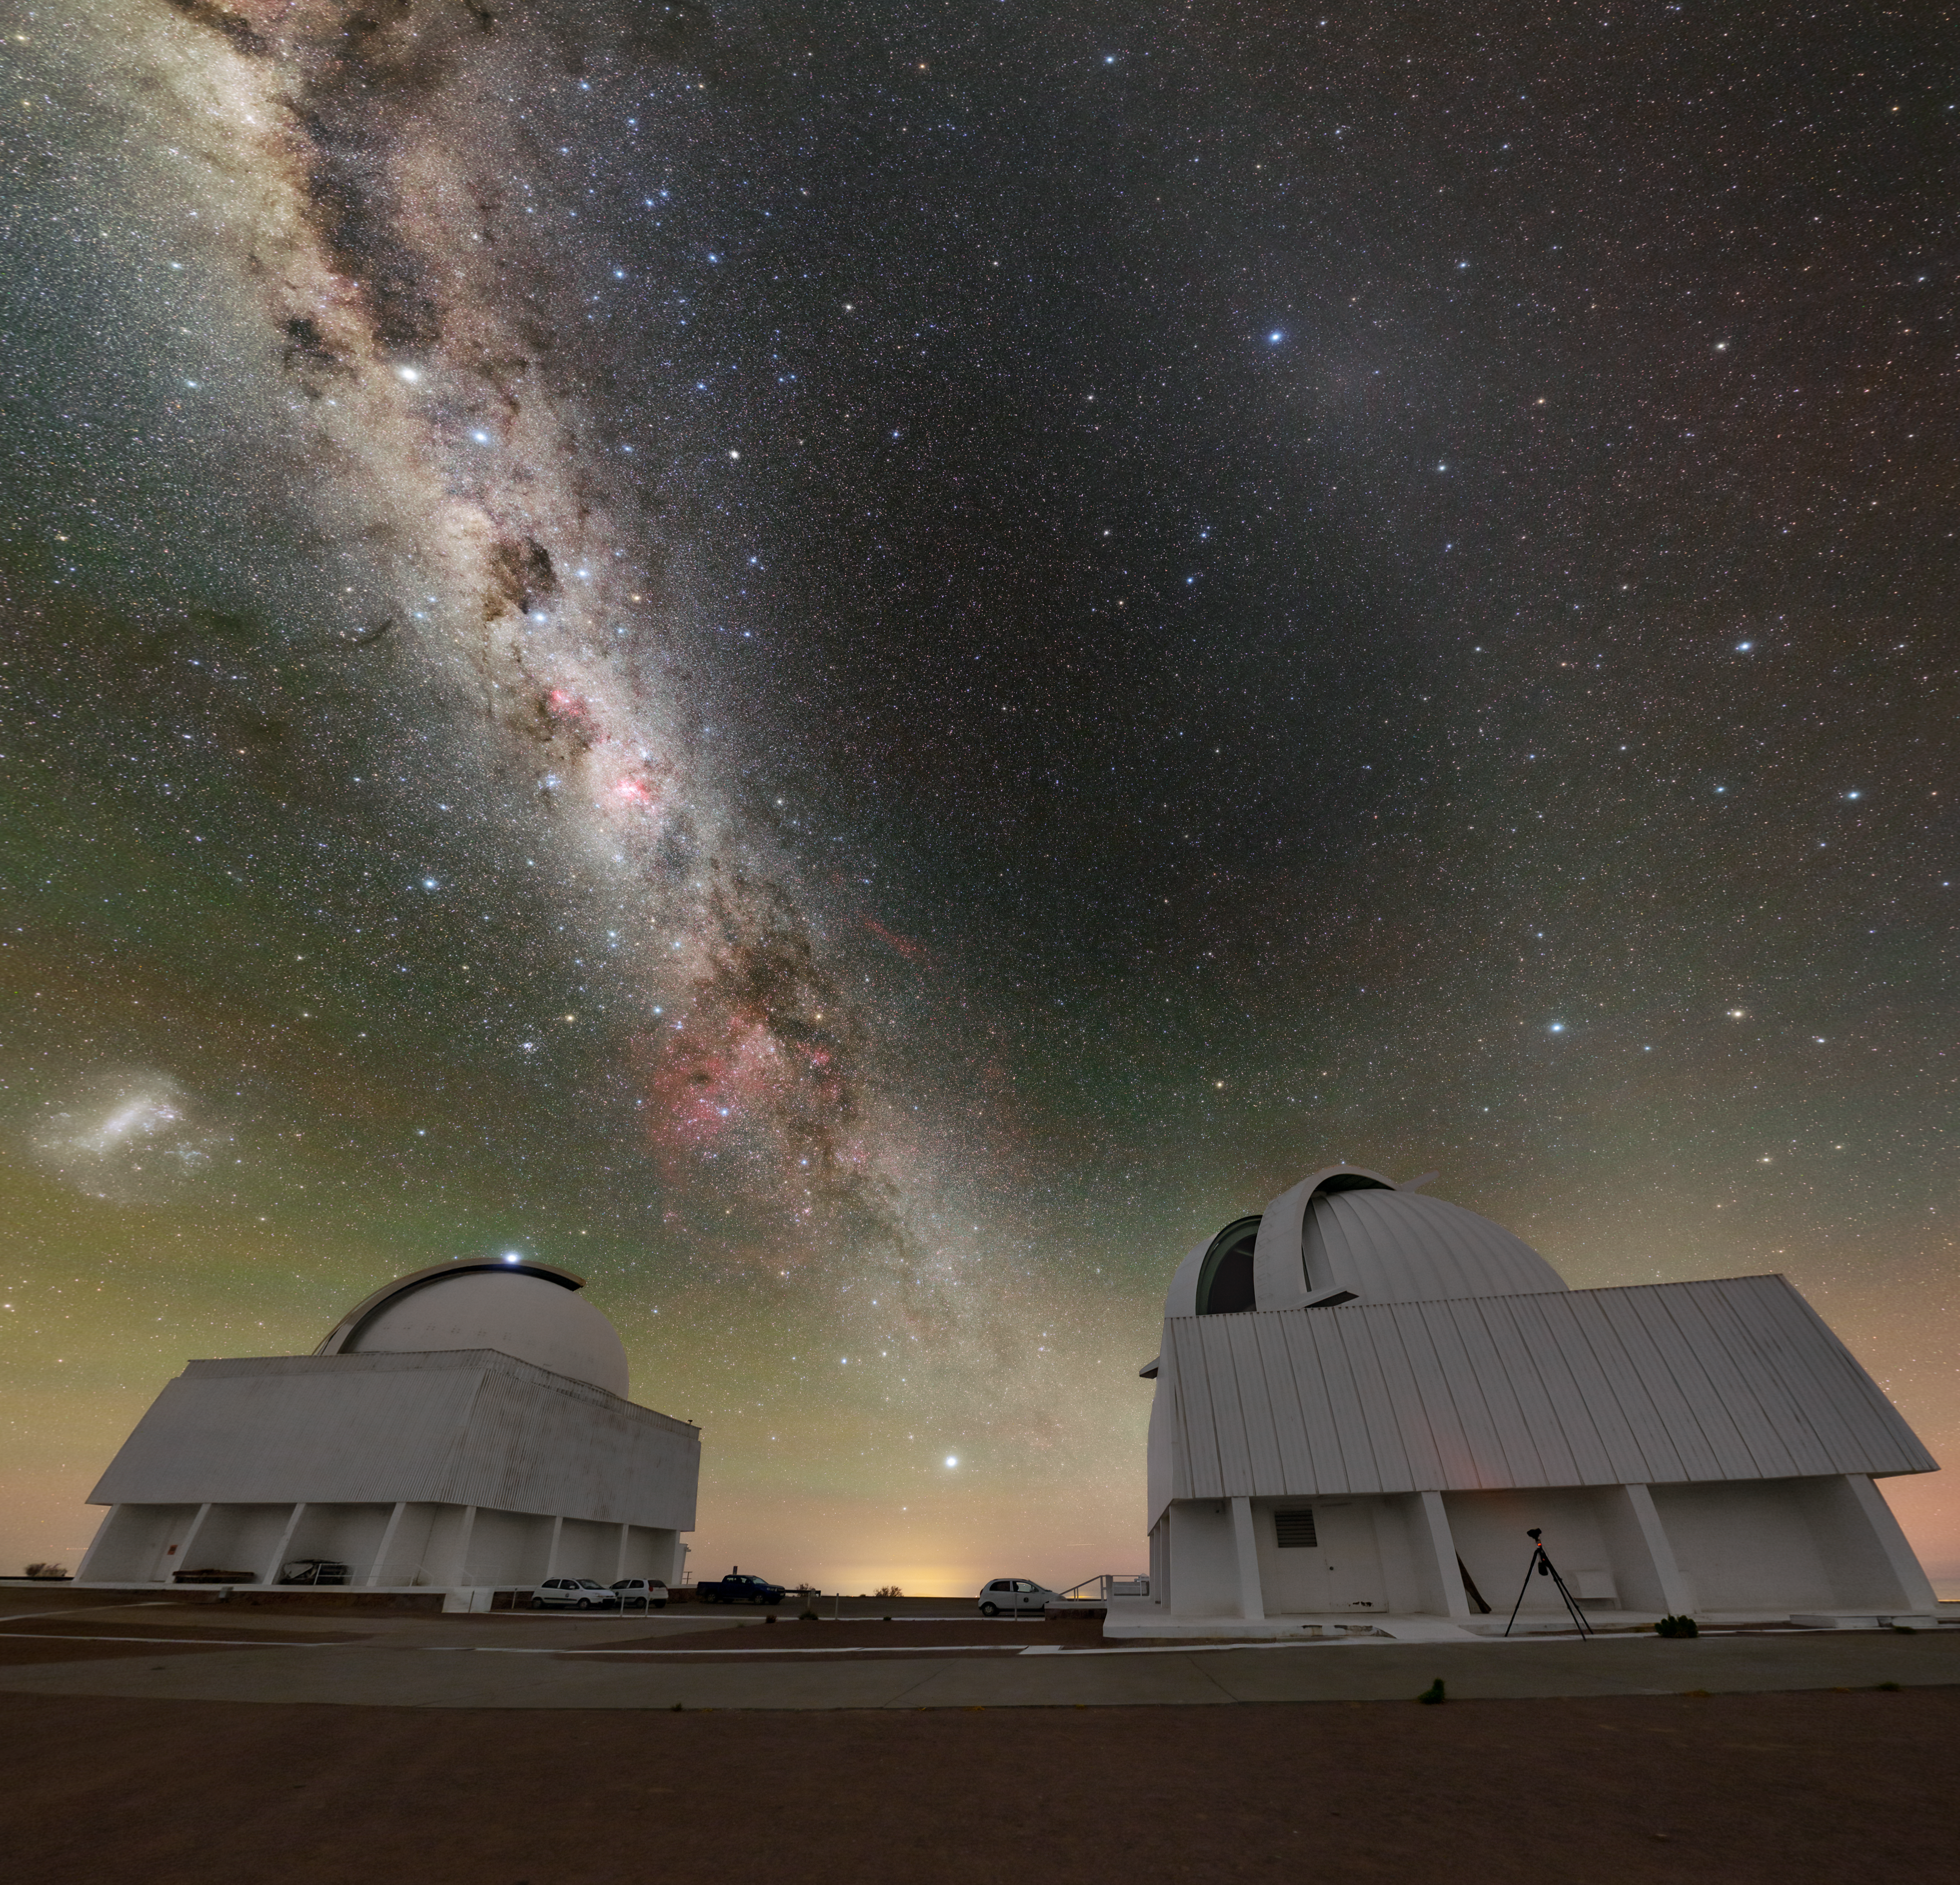

The Cosmic Road from Cerro Tololo

The ‘way’ to the Universe begins at Cerro Tololo. In this incredible image, the Milky Way, which appears as a glowing cosmic road ascending to the heavens, seems to start at Cerro Tololo Inter-American Observatory (CTIO), a Program of NSF NOIRLab. And indeed, the road towards understanding some cosmic phenomena does start at CTIO!

Earlier this year, the SMARTS 1.5-meter Telescope (left) made the first confirmed detection of an extremely rare pair of stars that will someday become a kilonova. One of the most energetic events in the Universe, kilonovae are the explosions that result when two neutron stars merge. These astronomical events are so powerful that they can create heavy elements like gold and silver! So finding a progenitor system like this can shed more light on where heavy elements come from.

The SMARTS 0.9-meter Telescope (right) helped answer the question: “How small can a star go?” In 2013, astronomers used this telescope and the SOAR Telescope to identify the coolest, smallest, and dimmest that a star could be.

This photo was taken as part of the NOIRLab 2022 Photo Expedition to all the NOIRLab sites.

Credit: CTIO/NOIRLab/NSF/AURA/T. Slovinský